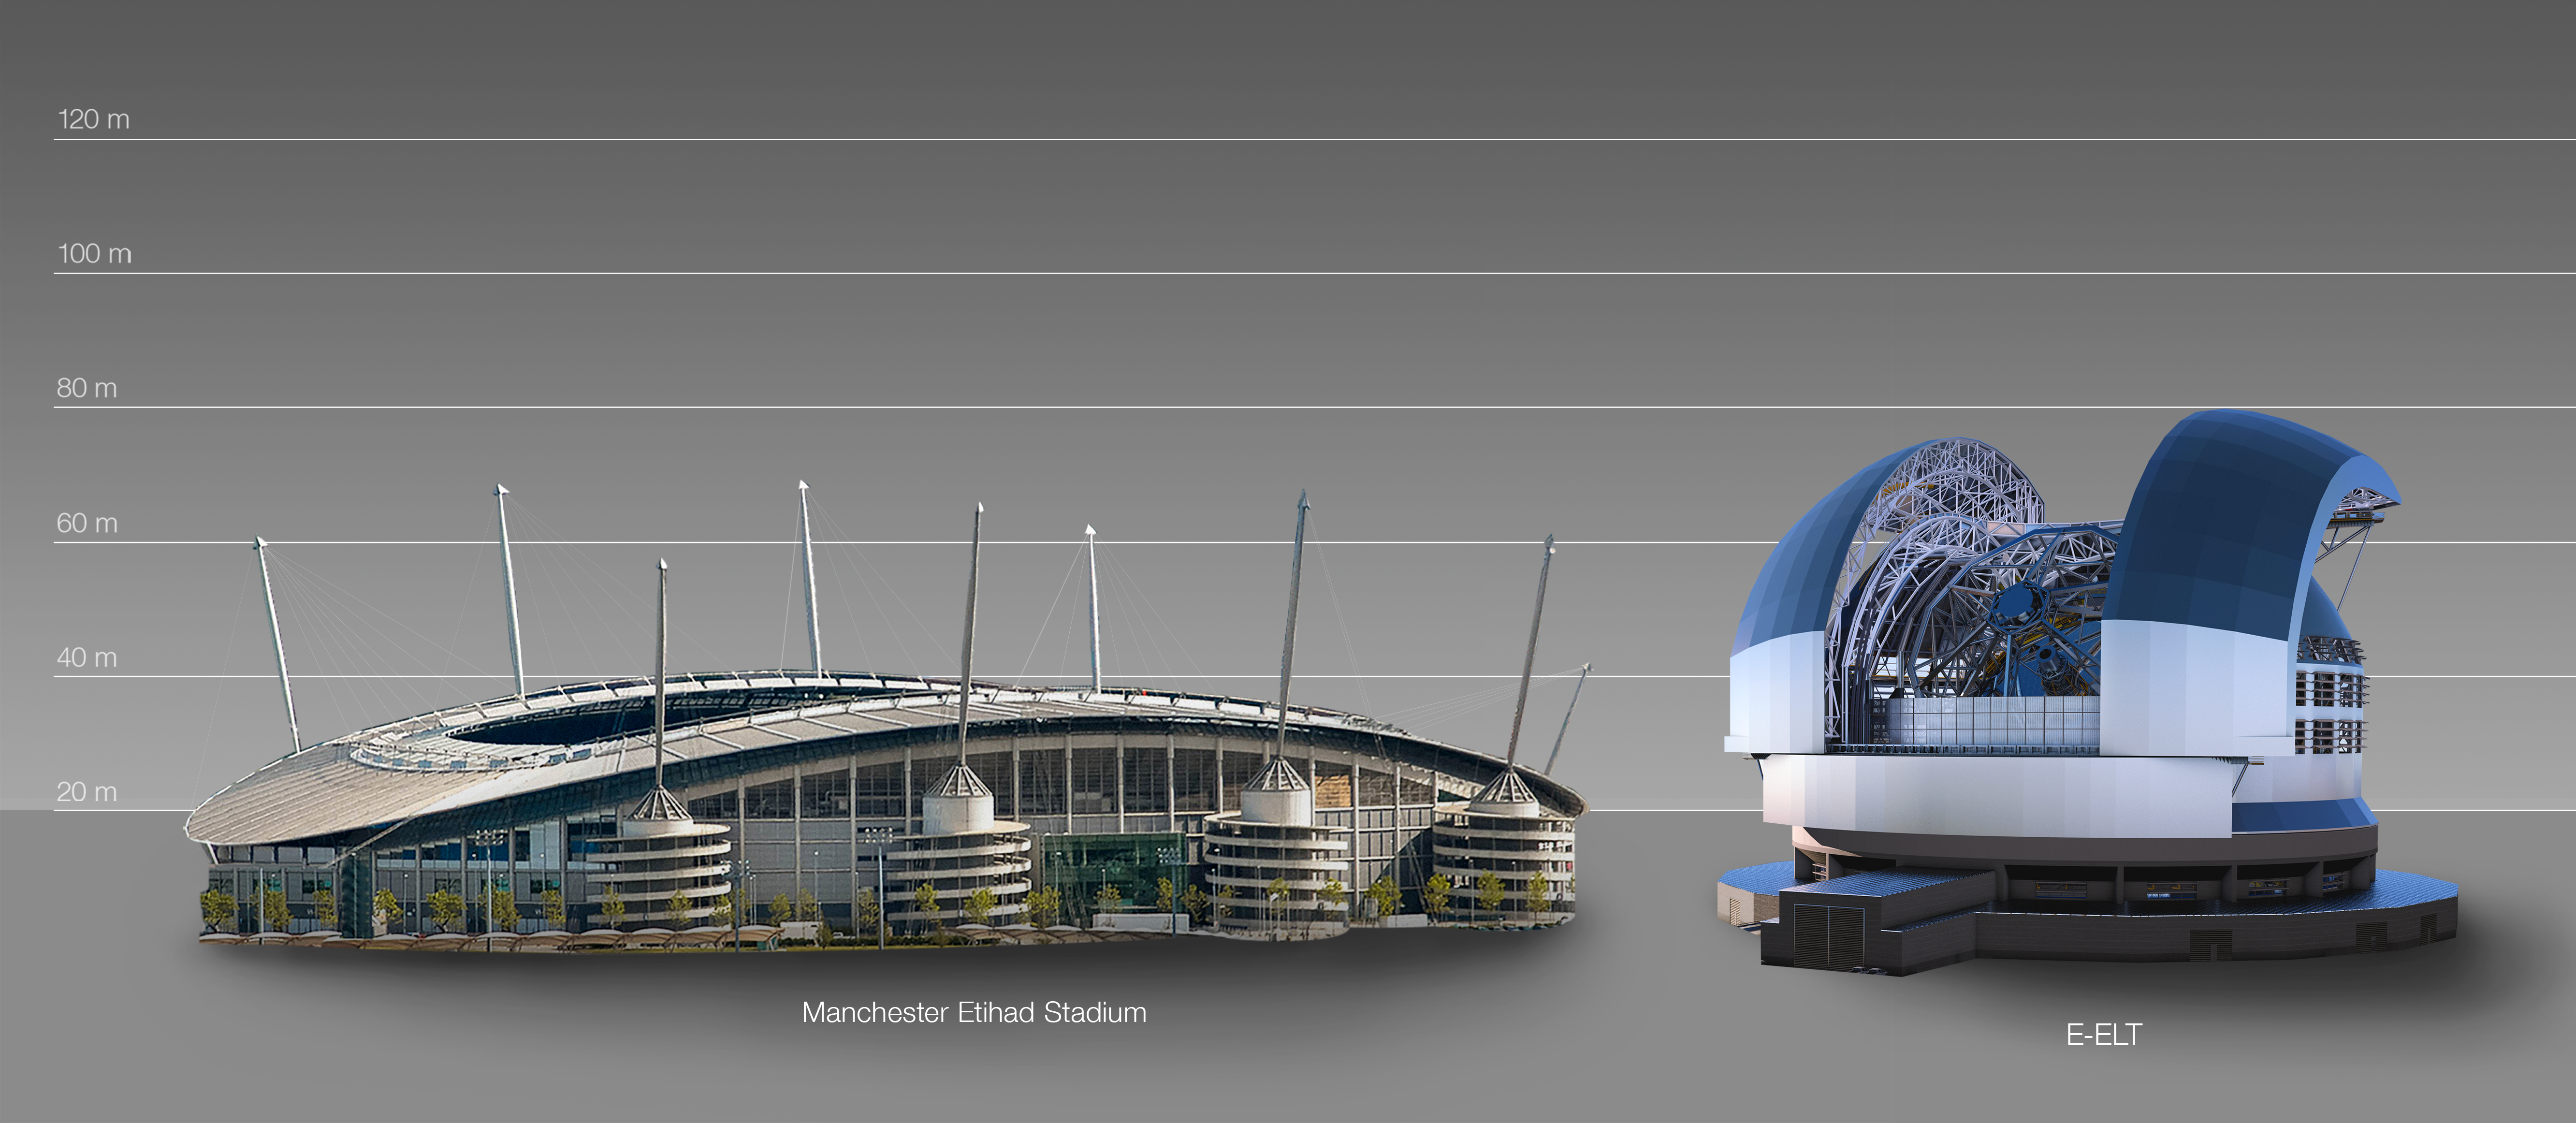

The ELT compared to the Manchester Etihad Stadium in the UK

This artist's impression compares the ELT to the Manchester Etihad Stadium in the United Kingdom.

The design for the ELT shown here was published in 2016. (eso1617)

Credit: ESO